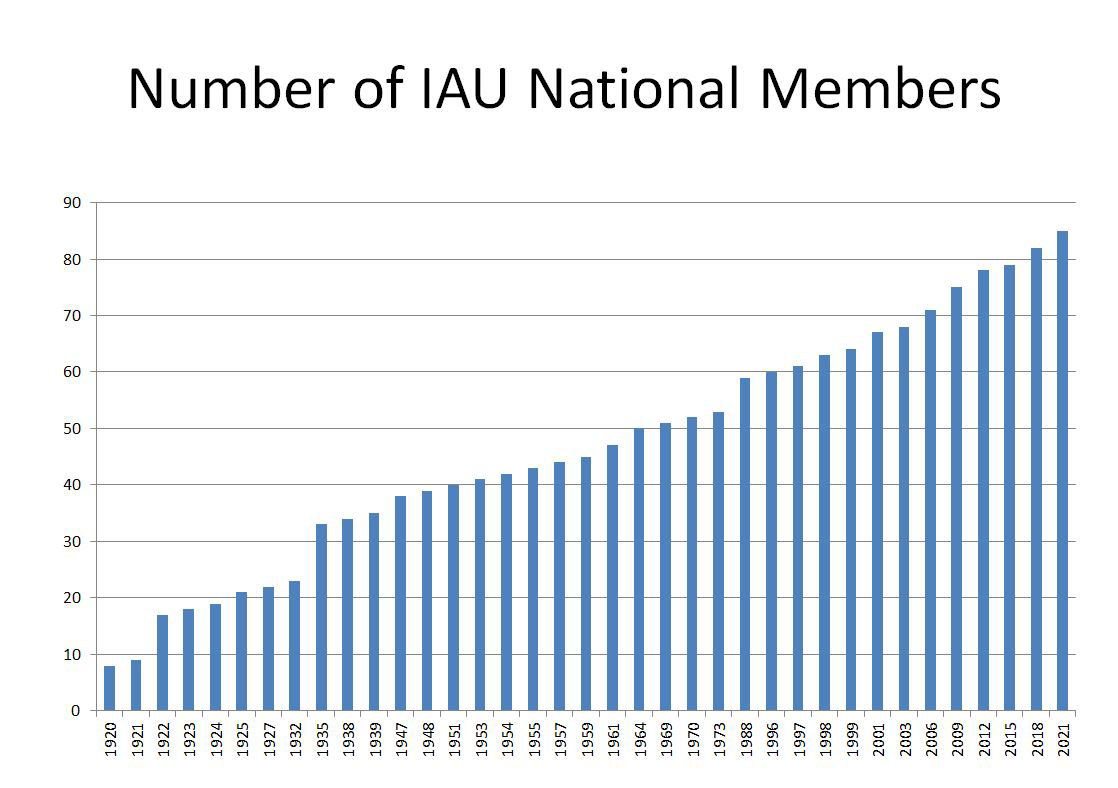

Number of IAU National Members

Number of IAU National Members.

Credit: IAU